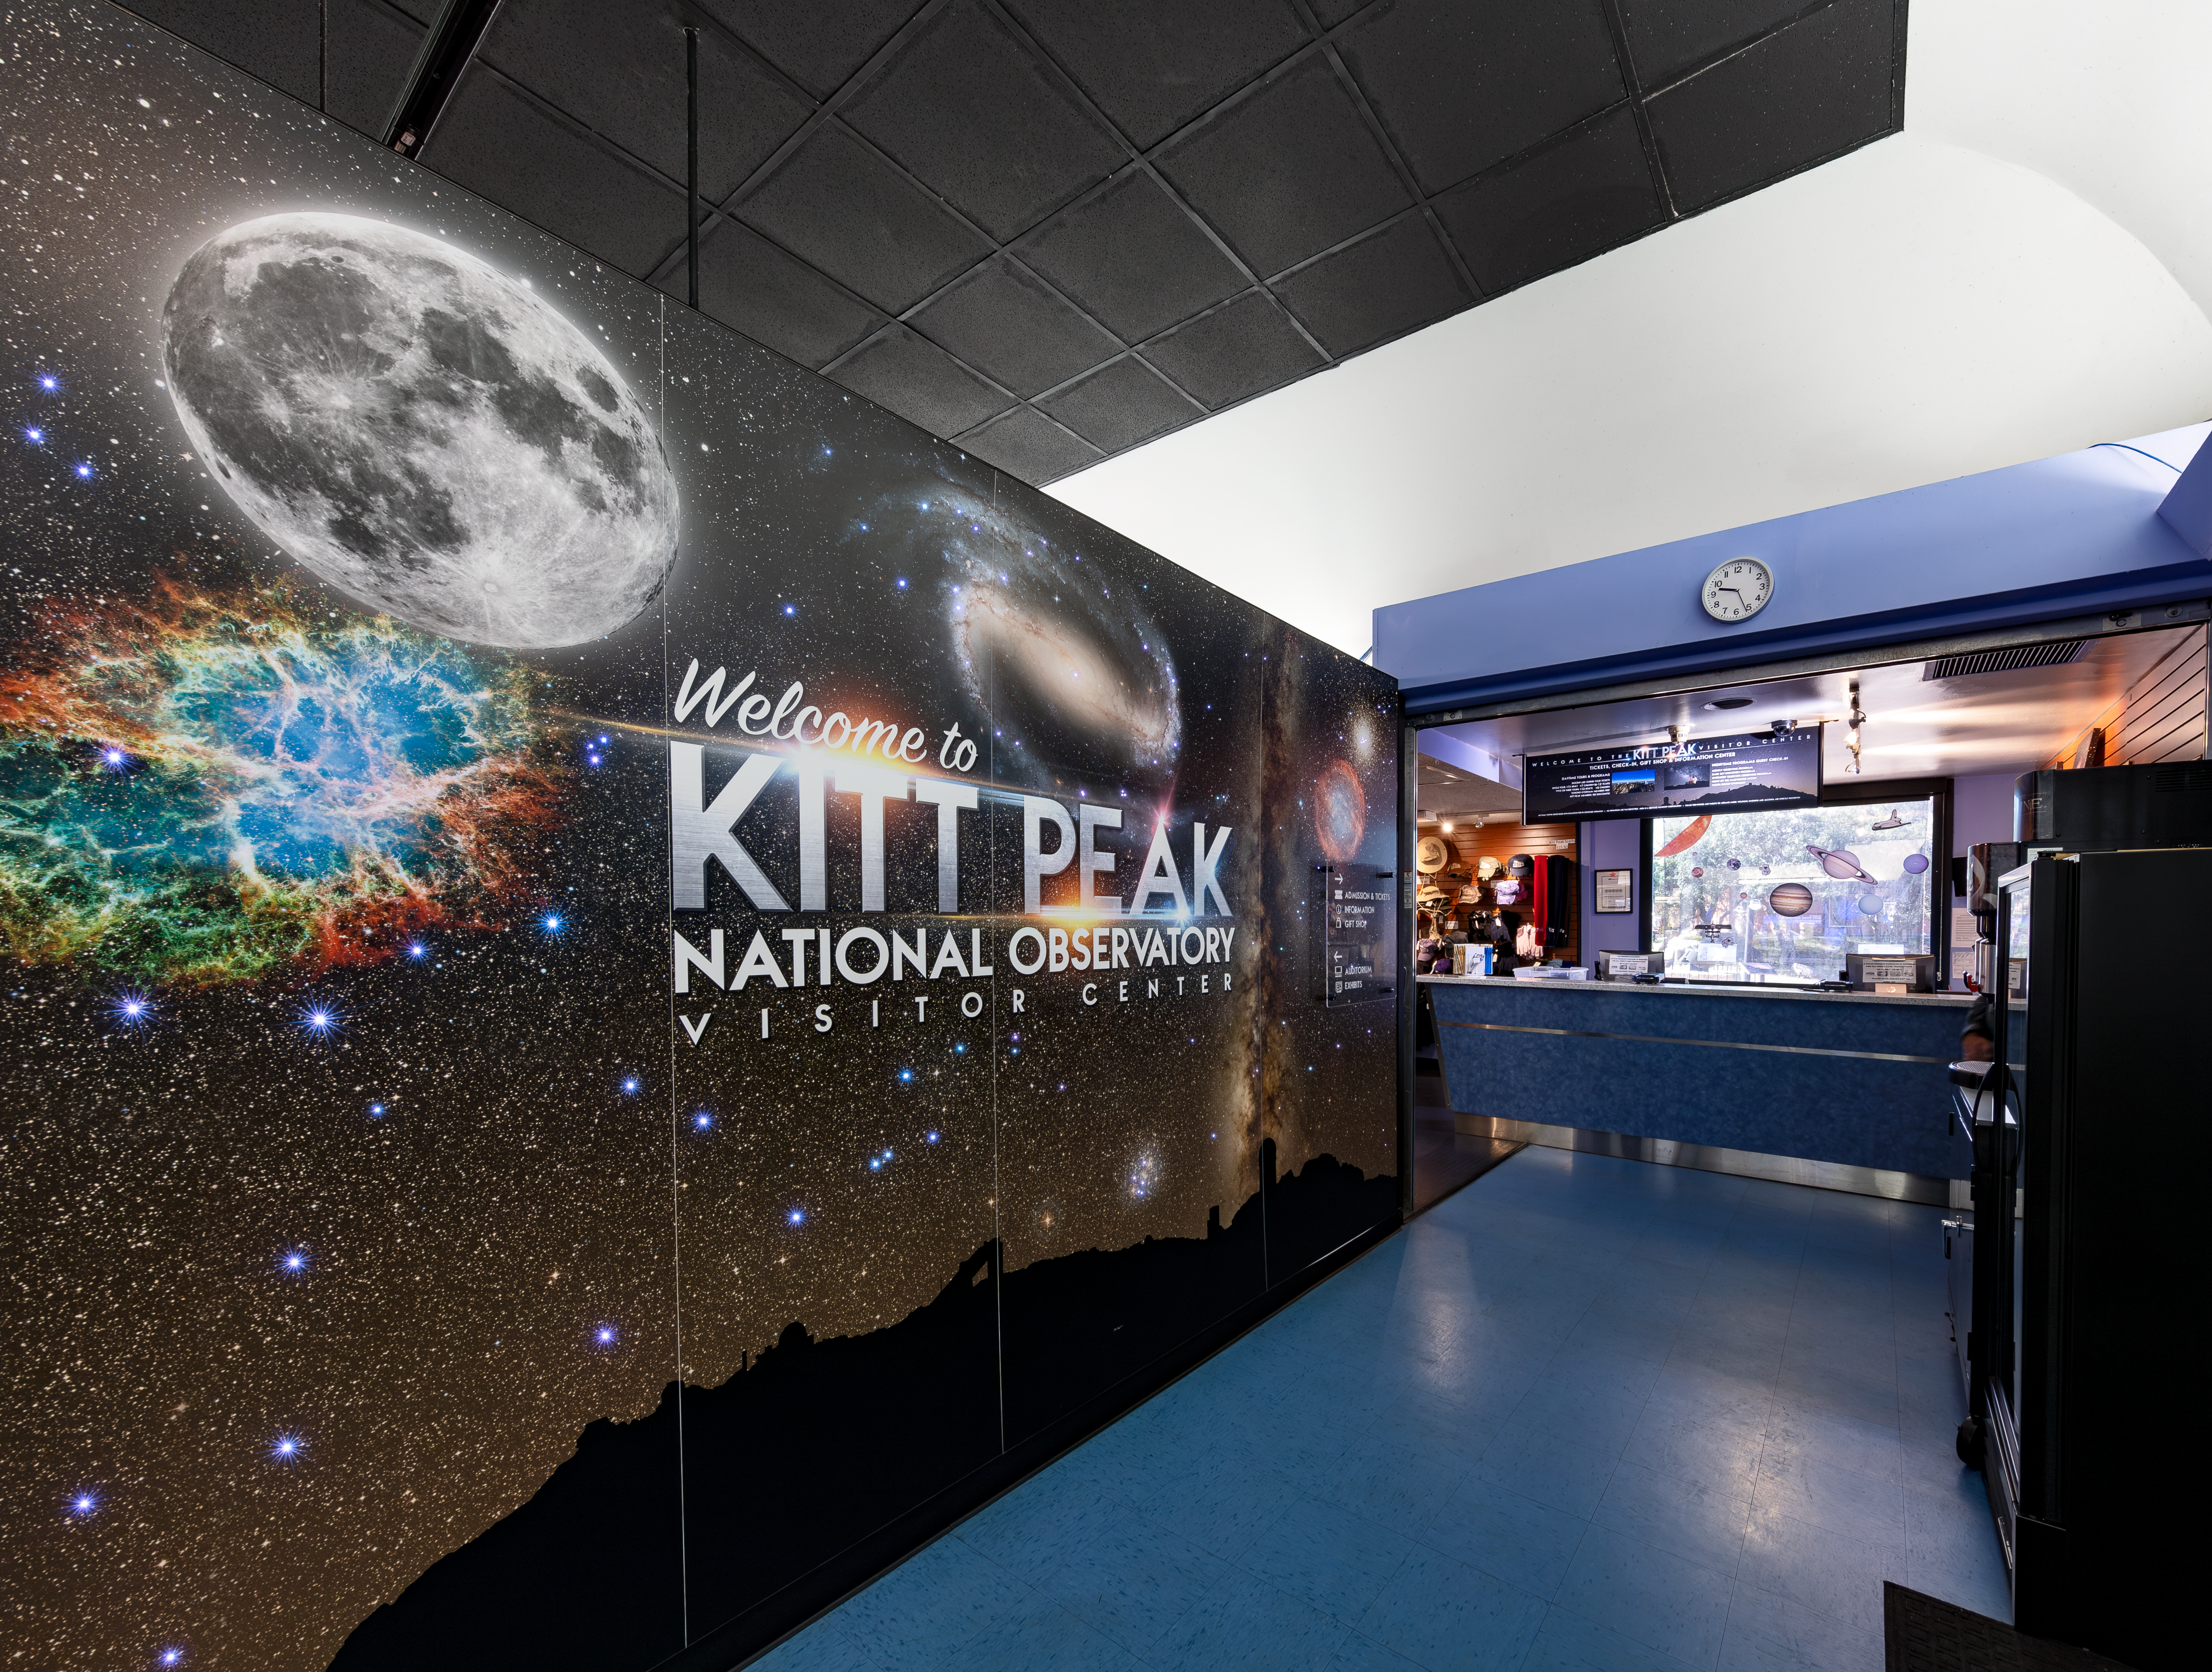

Inside Kitt Peak Visitor Center

Inside the visitor center at Kitt Peak National Observatory.

Credit: KPNO/NOIRLab/NSF/AURA/D. Salman